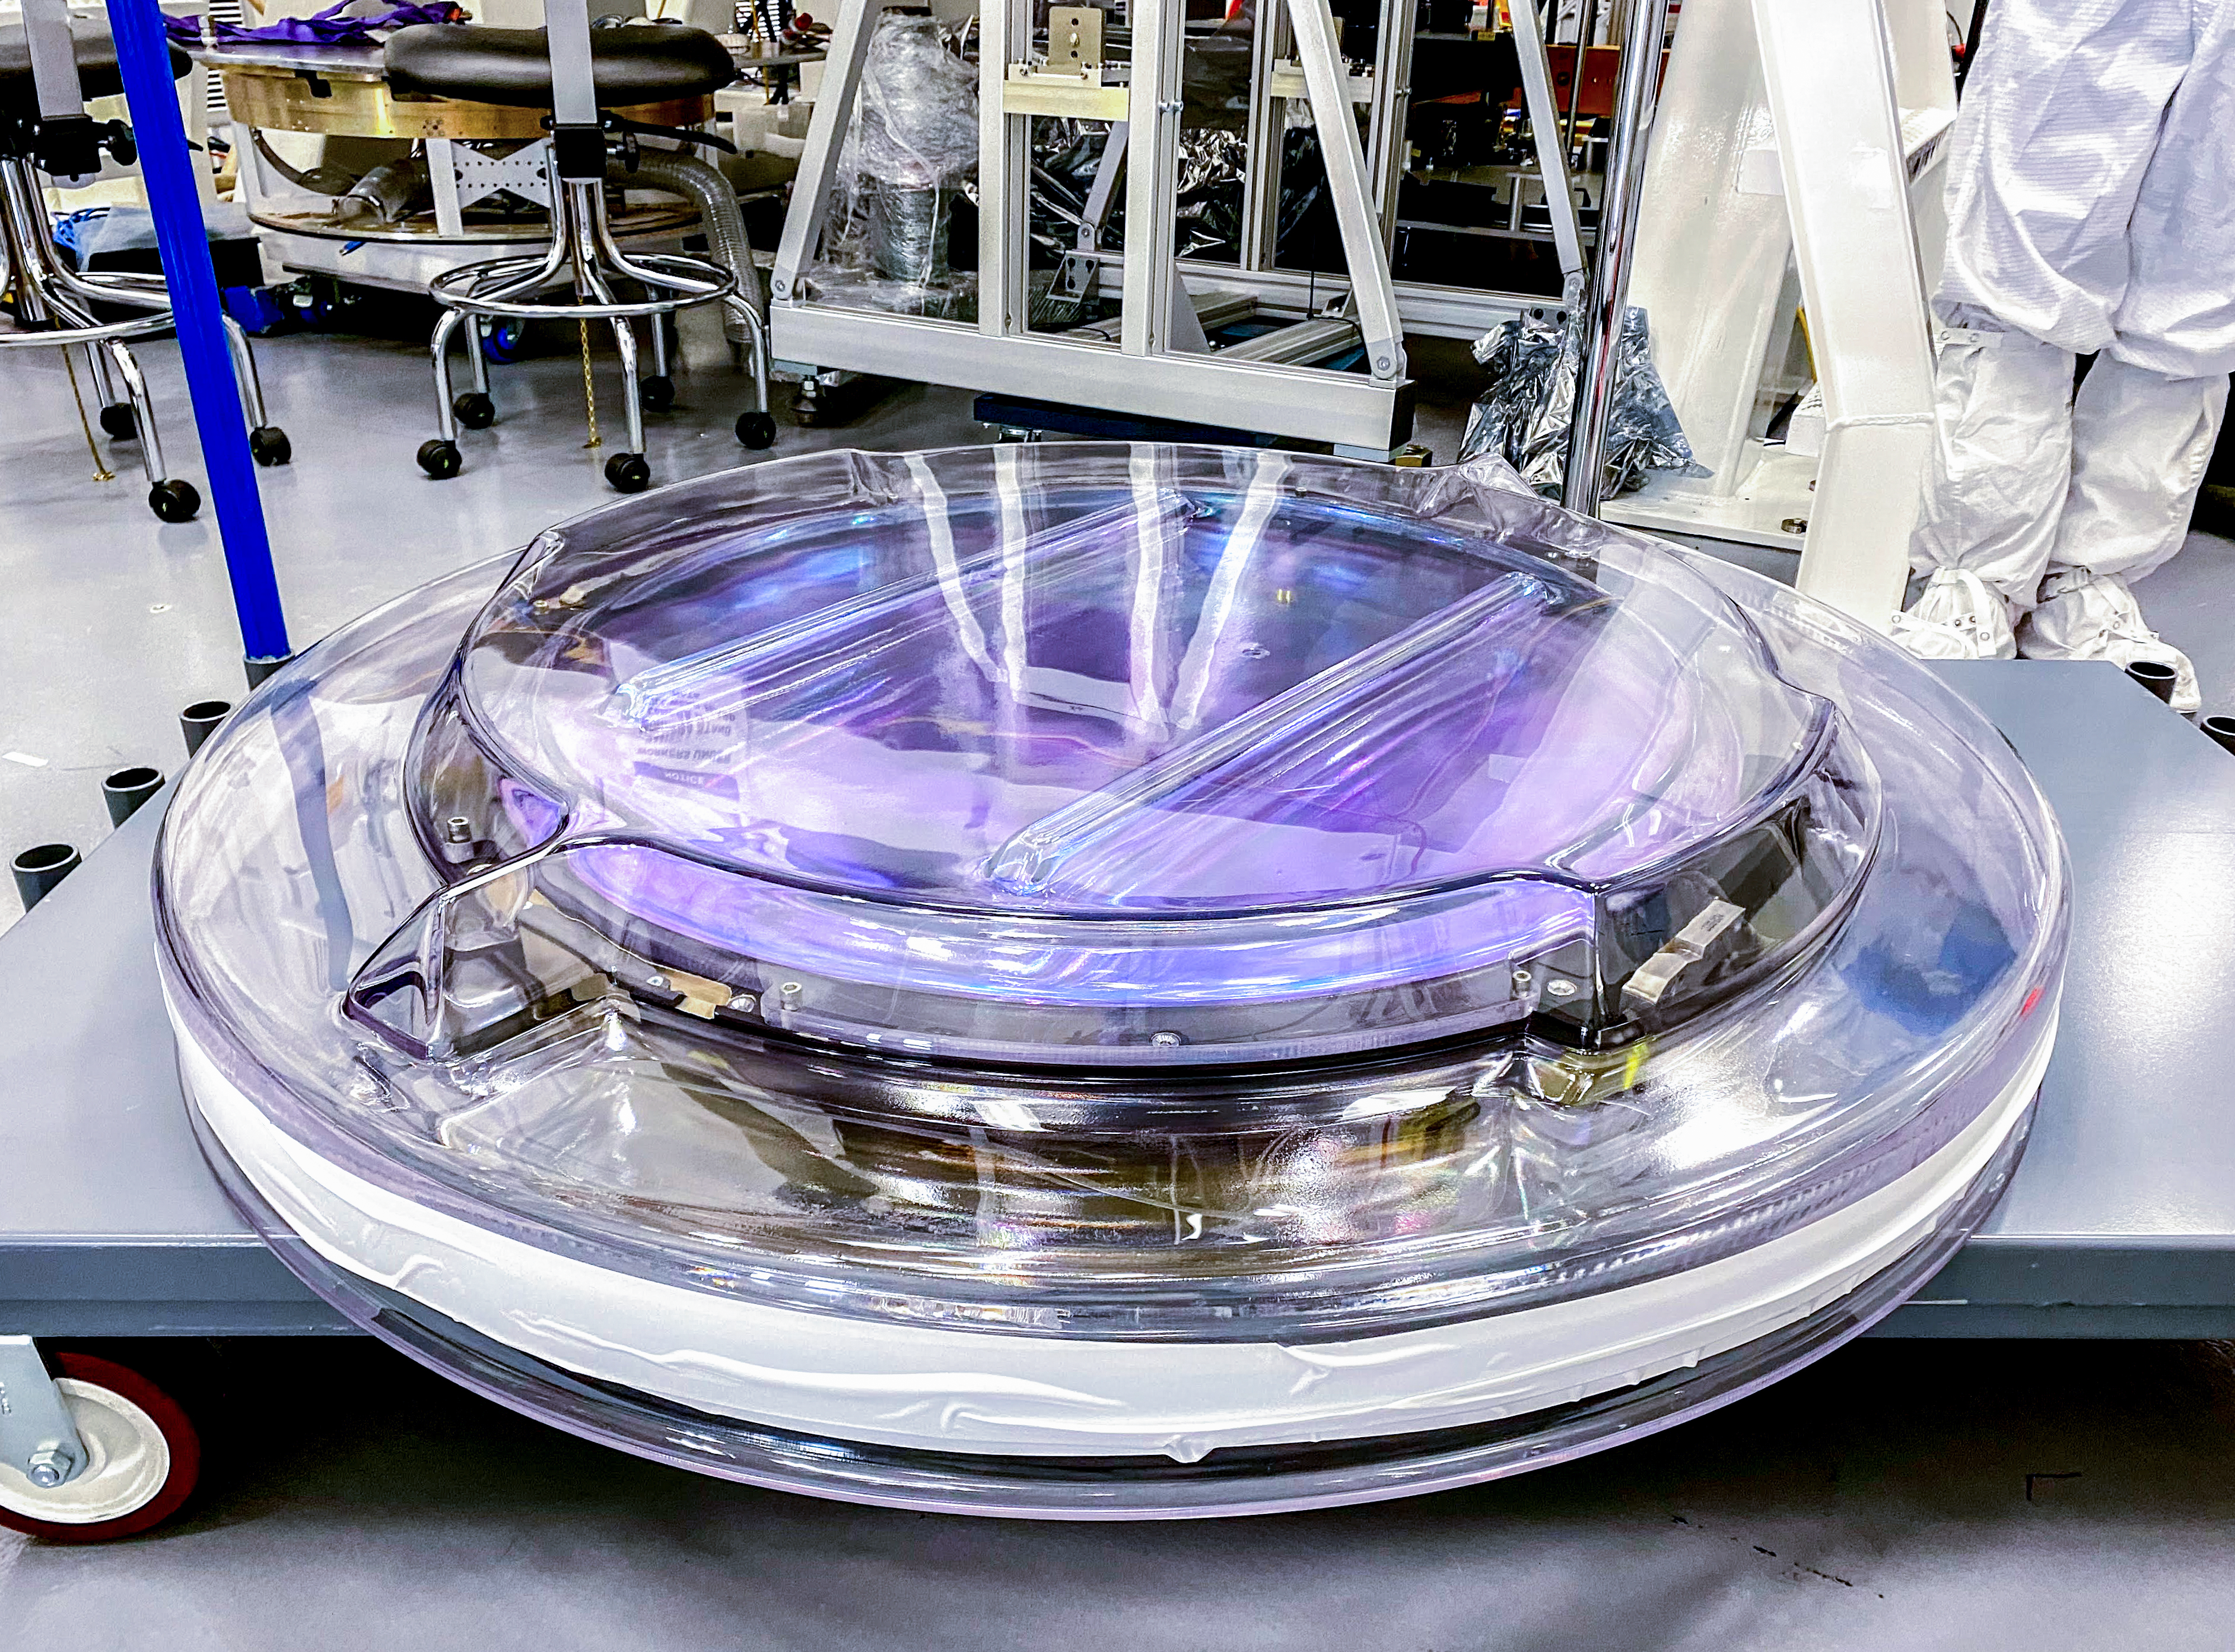

Rubin r-band filter

The first completed filter for the Rubin Observatory LSST Camera has arrived at SLAC National Accelerator Laboratory.The r-band filter was delivered to SLAC on March 12th, marking an exciting milestone for the LSST Camera team.

Credit: Travis Lange/SLAC National Accelerator Laboratory